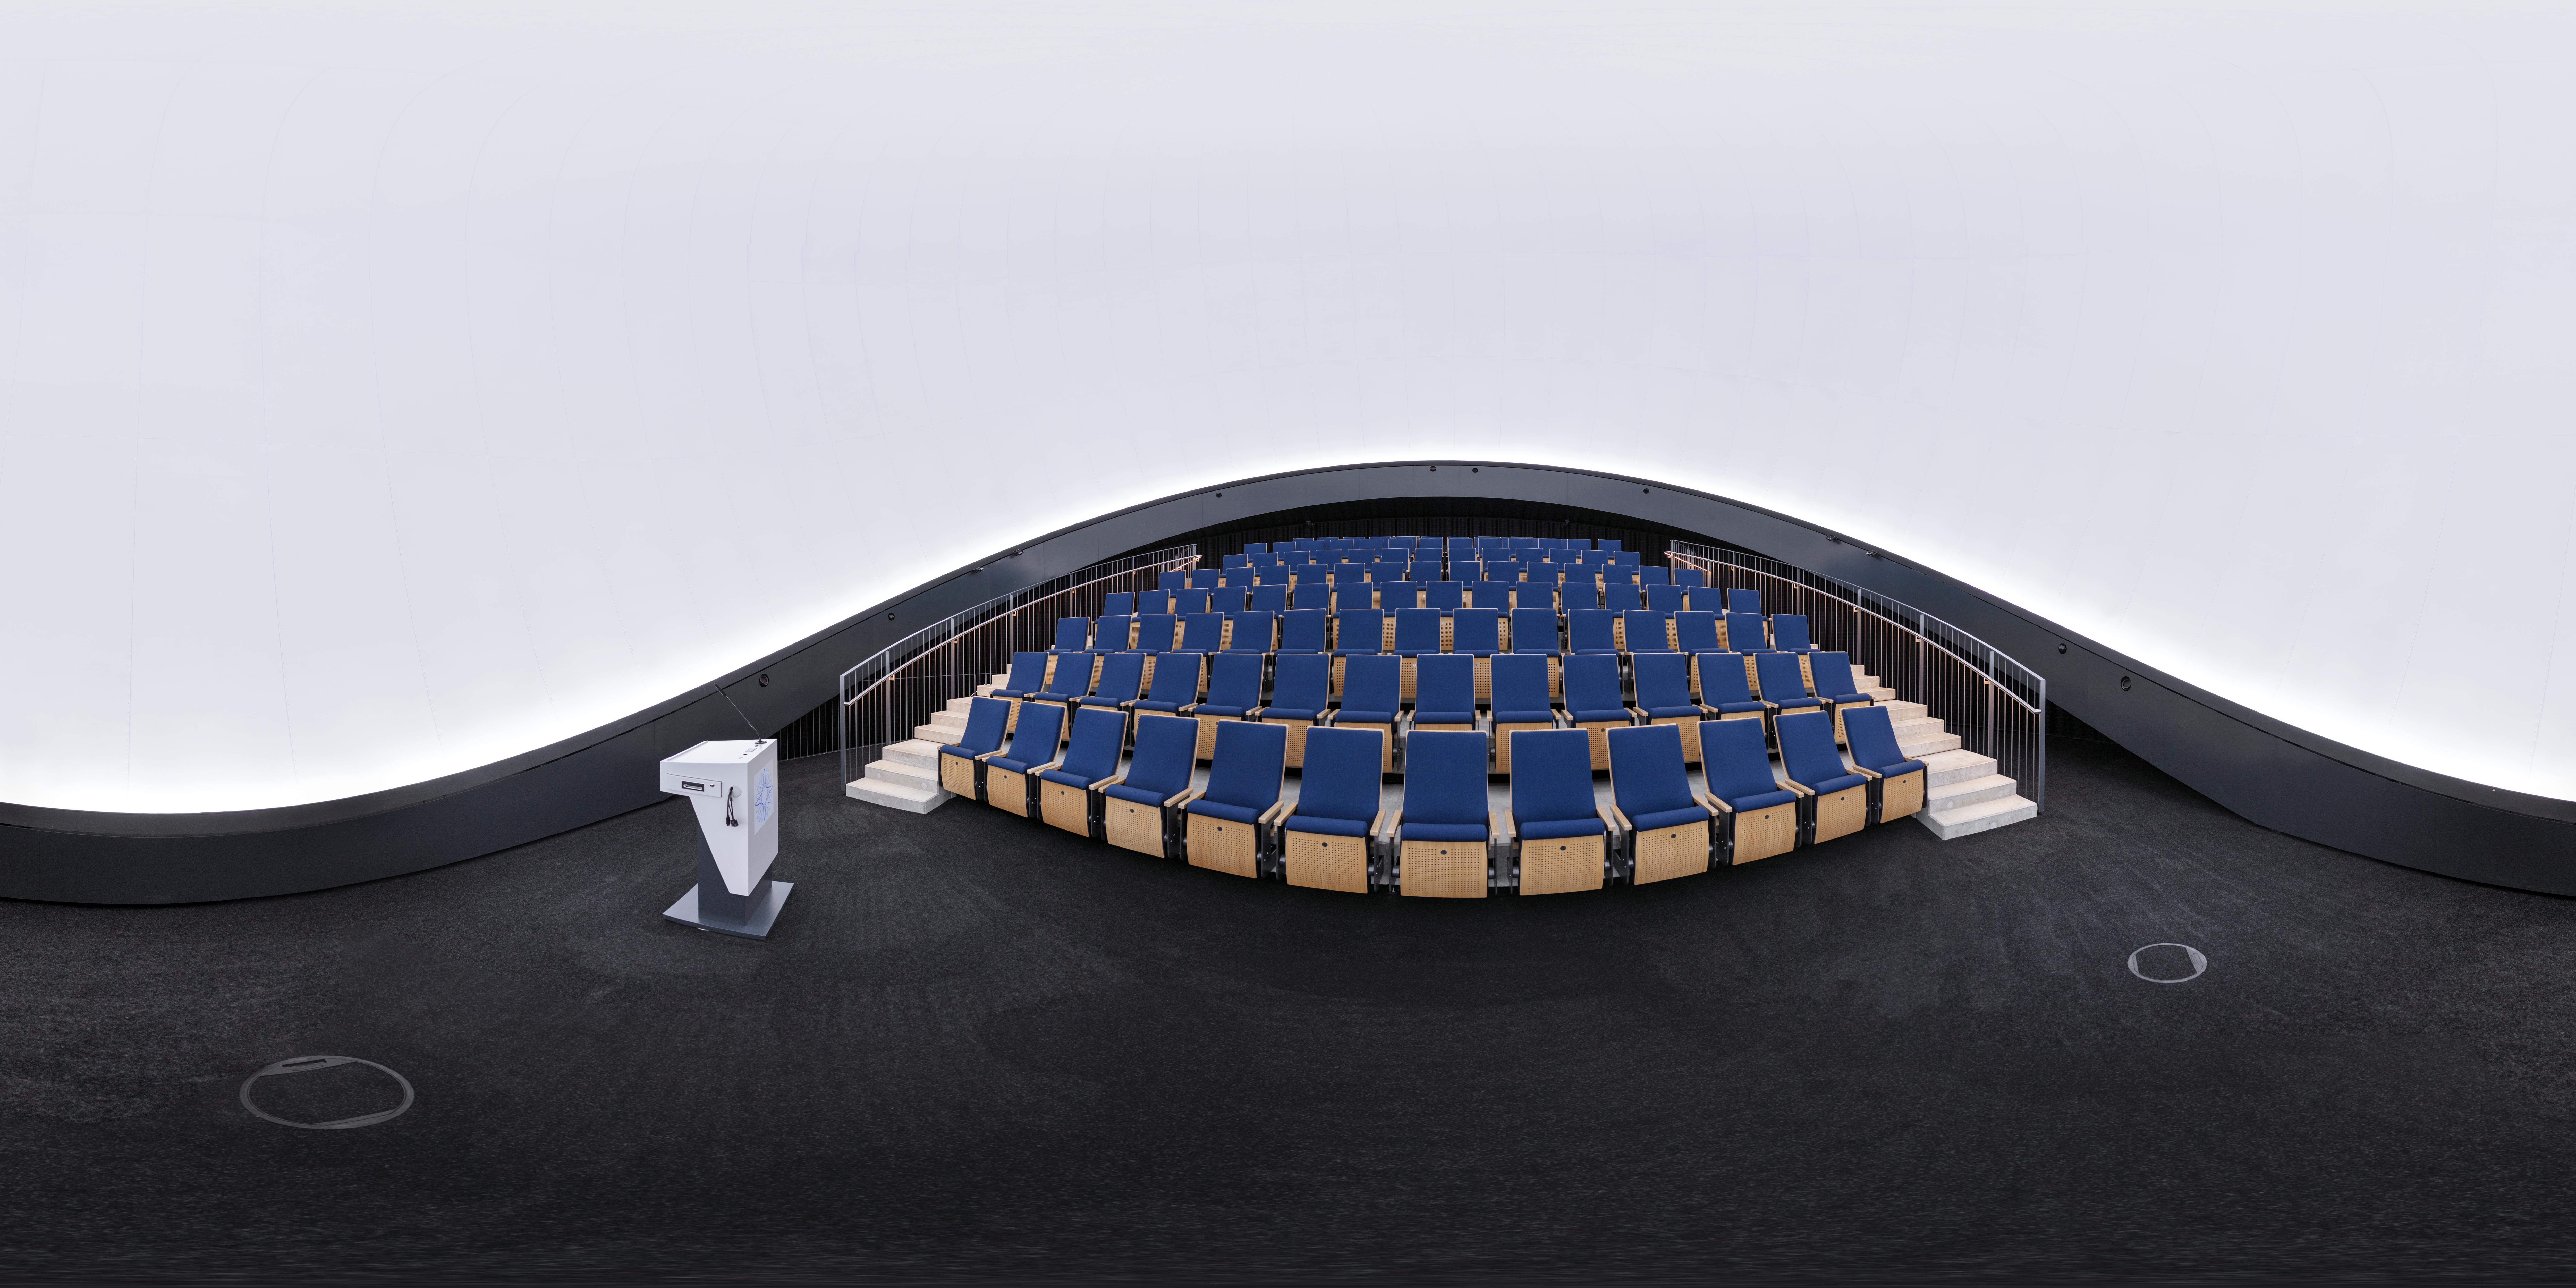

Planetarium panorama

This 360 degree shows the state-of-the-art digital planetarium in the ESO Supernova Planetarium & Visitor Centre's.

The dome can seat up to 109 visitors, has an inclination of 25 degrees, and gives you the experience of not only watching a show, but also of being in the middle of the action in the Universe. This, combined with the most up-to-date programmes for our planetarium shows, creates a stunning experience that completely immerses you in space.

Credit: ESO/P. Horálek